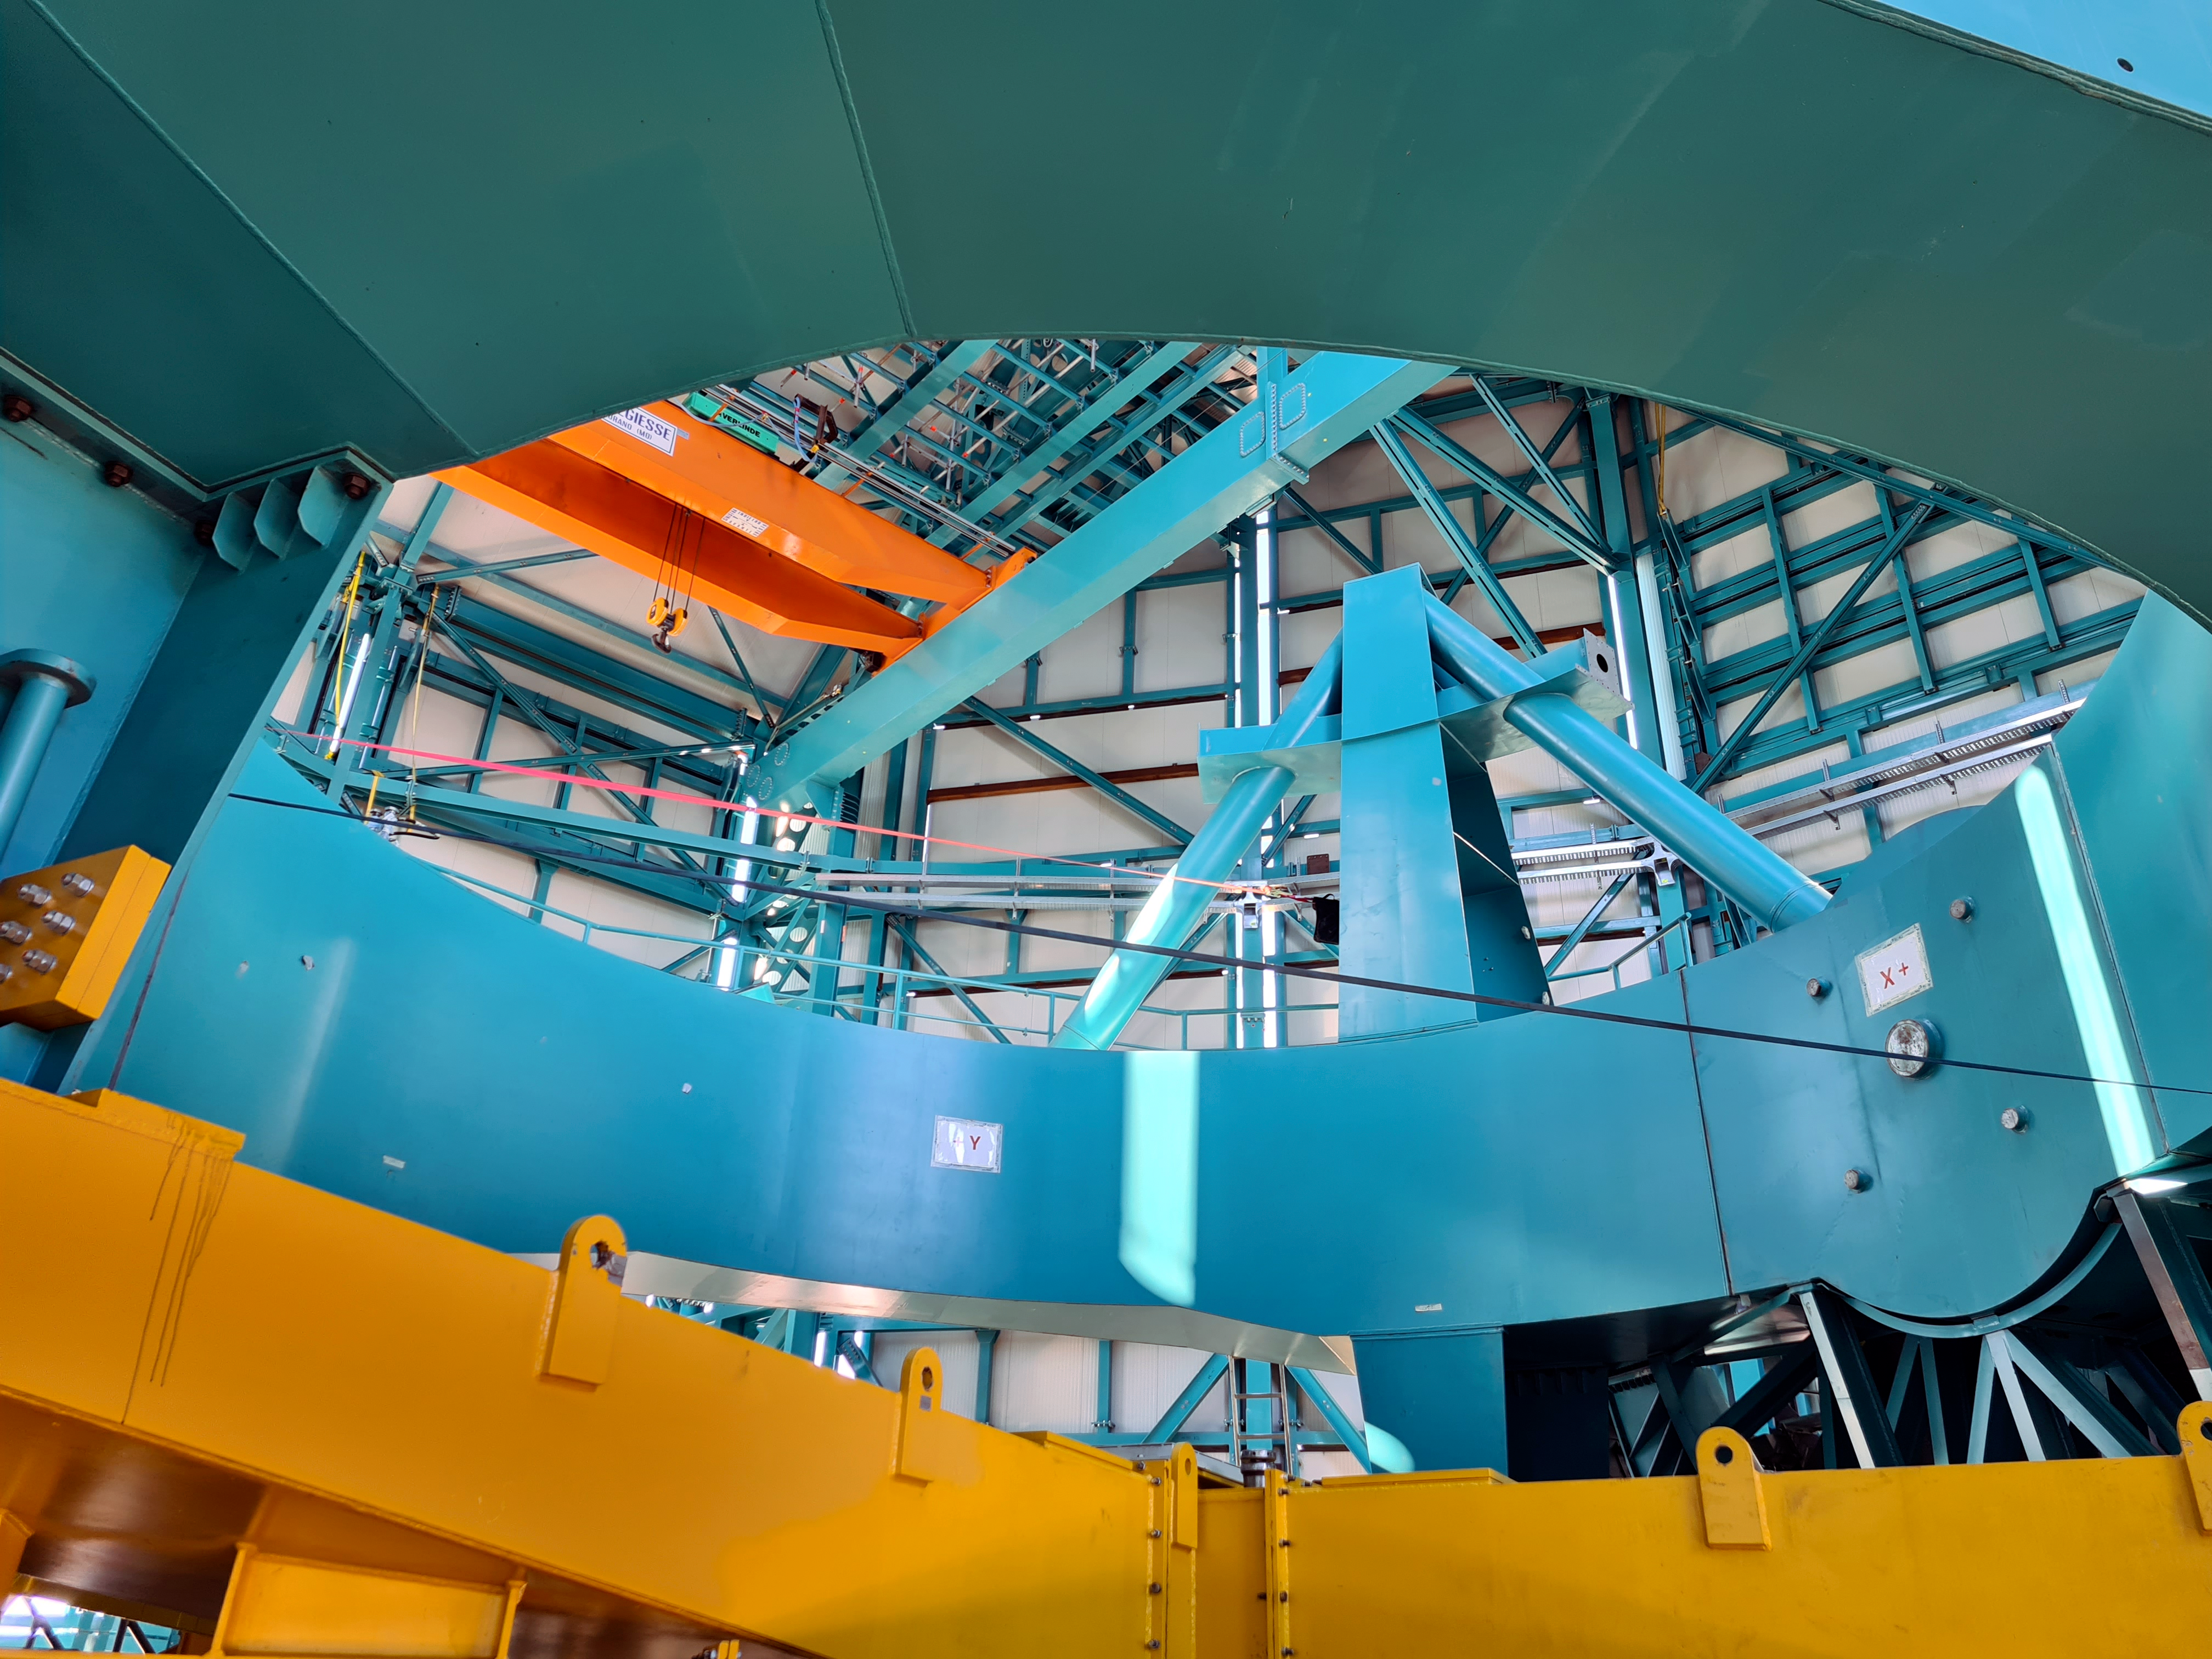

Rubin Observatory Dome

The full team (10 people) from the Telescope Mount Assembly (TMA) contractor UTE/Asturfeito is now working on the summit, and formal daily meetings are being held to coordinate TMA and Dome work. The top-end support piers have been installed on the base ring of the TMA using the dome assembly crane and the interior bridge crane. A 500-ton crane, as well as a 100-ton crane to assemble it and to stage materials, have also arrived on-site in preparation for completing the assembly of the large and heavy parts of the TMA, expected to culminate with the installation of the Top-End Assembly (TEA) during the week of February 22nd. The TEA, now with the M2 Hexapod and surrogate mass incorporated, is in final preparation for installation at the 3rd level of the Summit Facility.

Credit: Rubin Obs/NSF/AURA